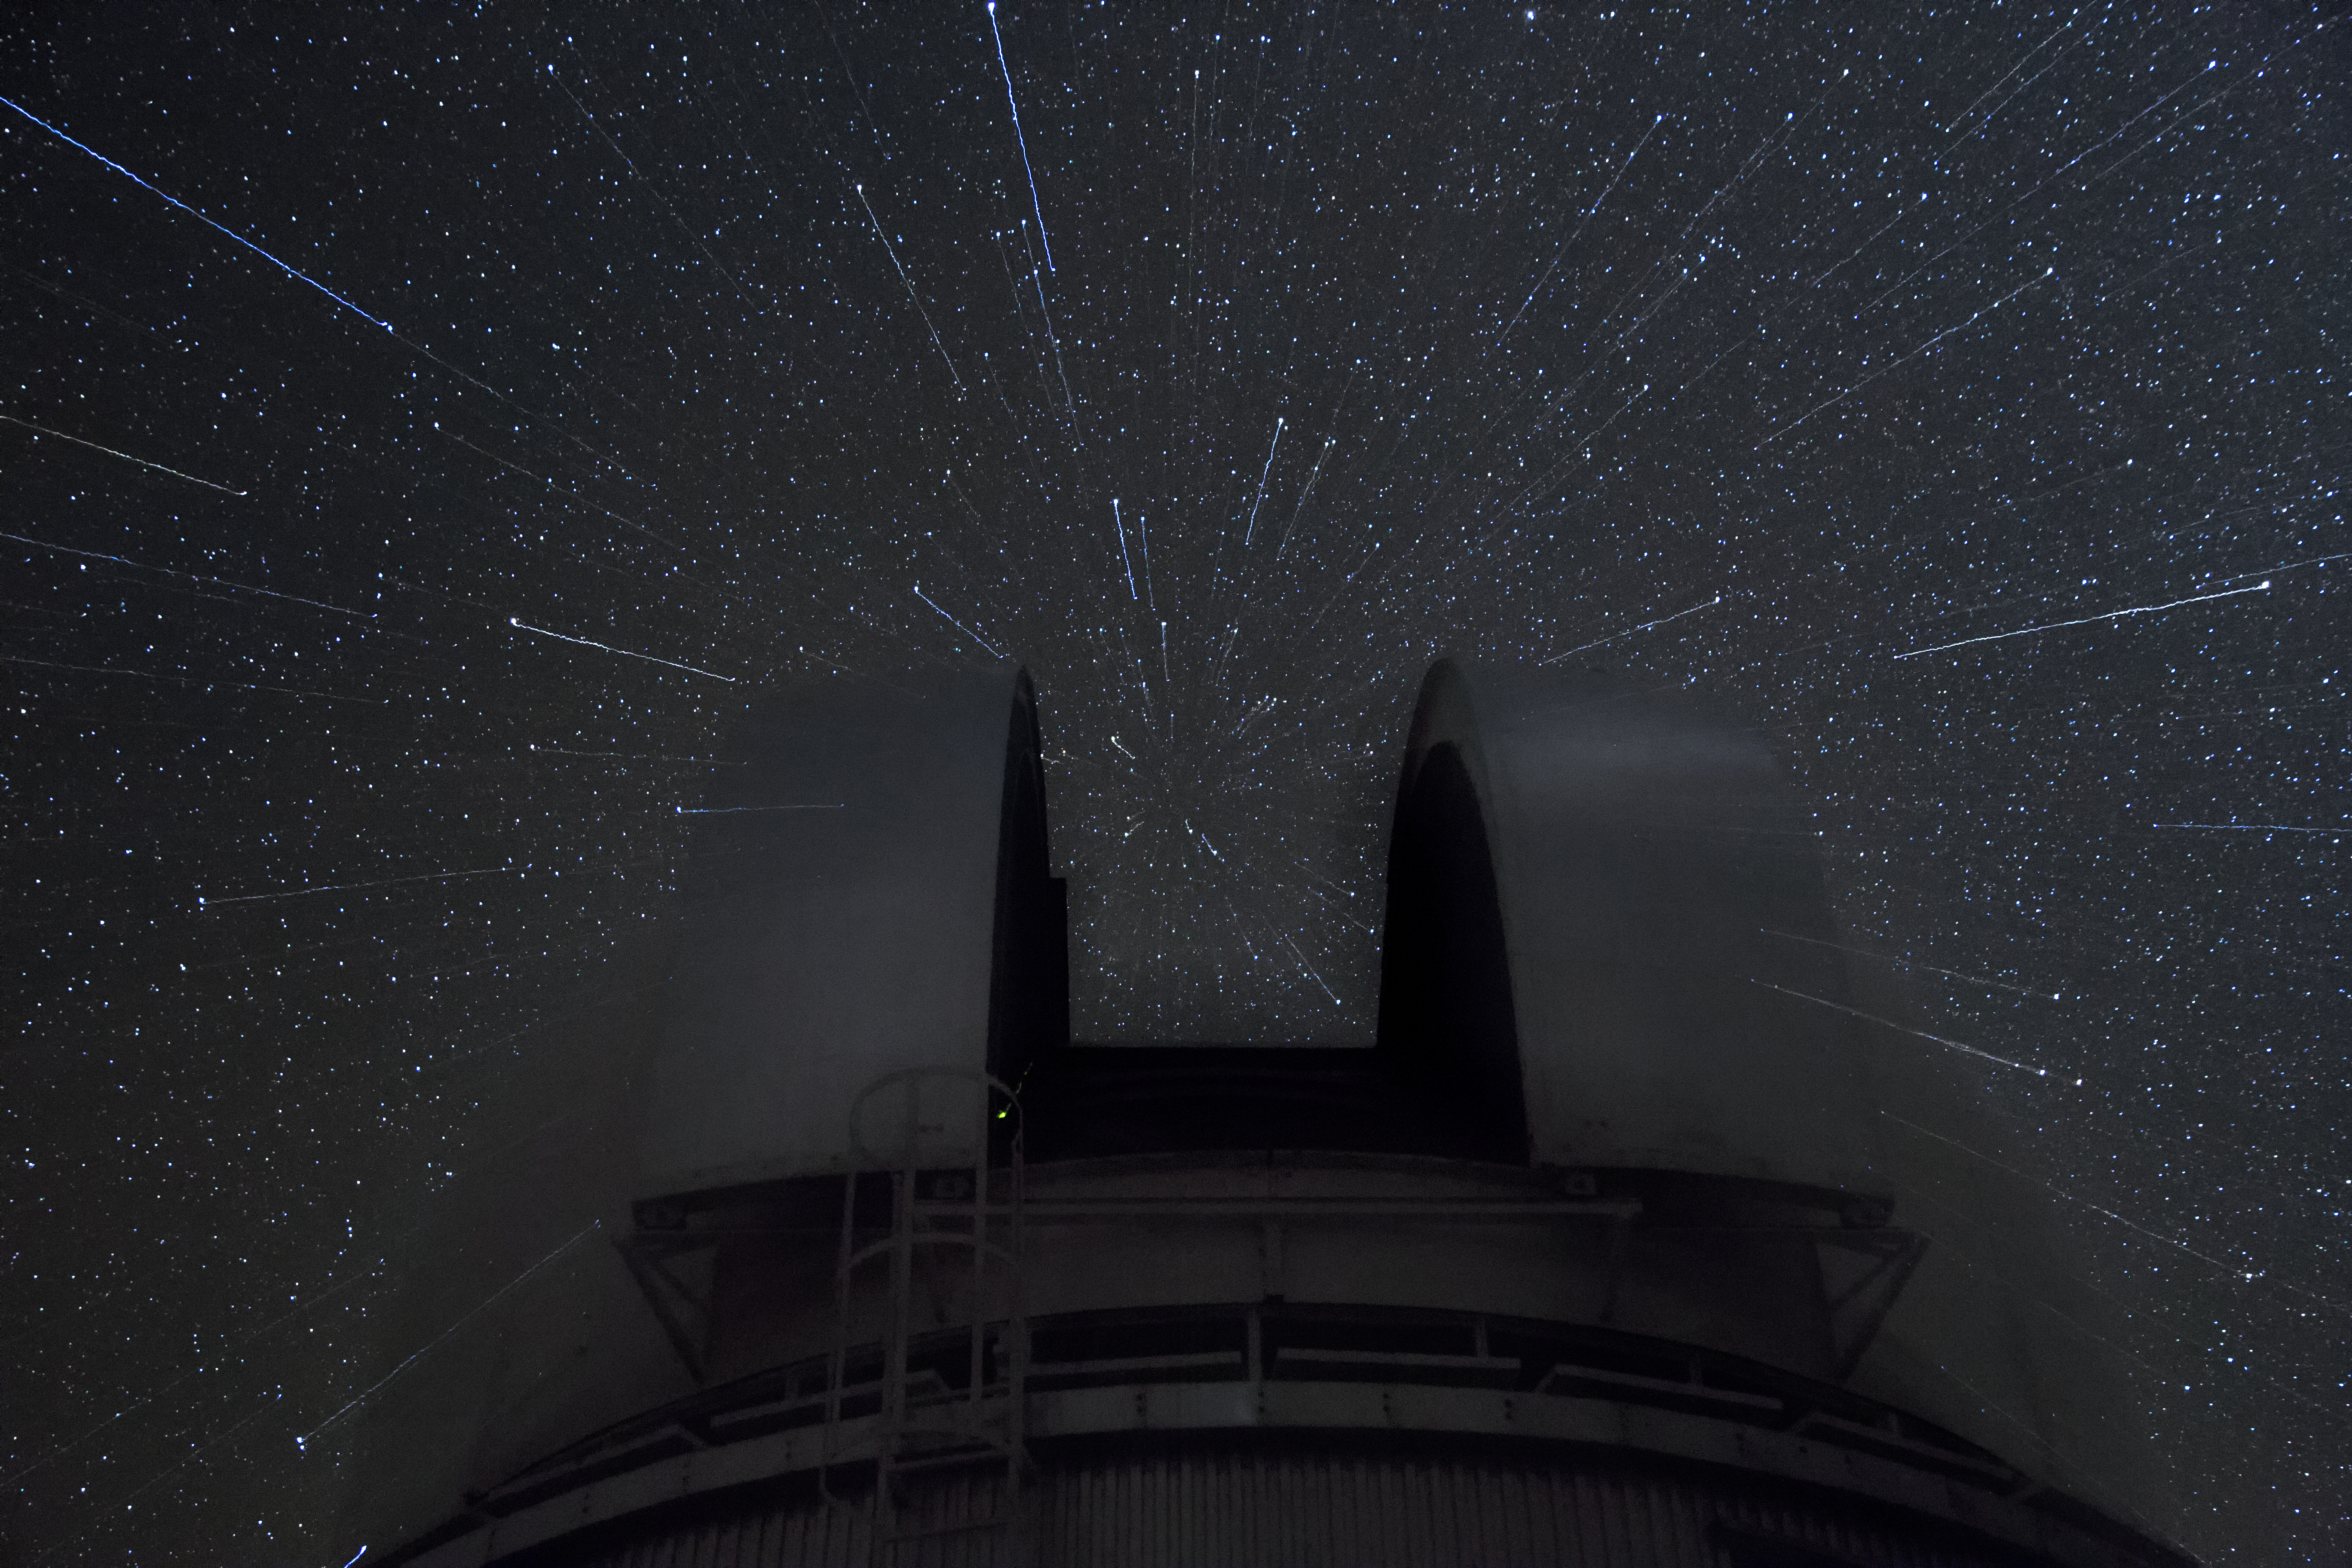

Zoom

A long exposure, taken facing the dome of the Danish 1.54-metre telescope. The photographer zoomed in during the exposure, which has left streaks of light from the brightest stars.

Credit: D. Juncher/ESO